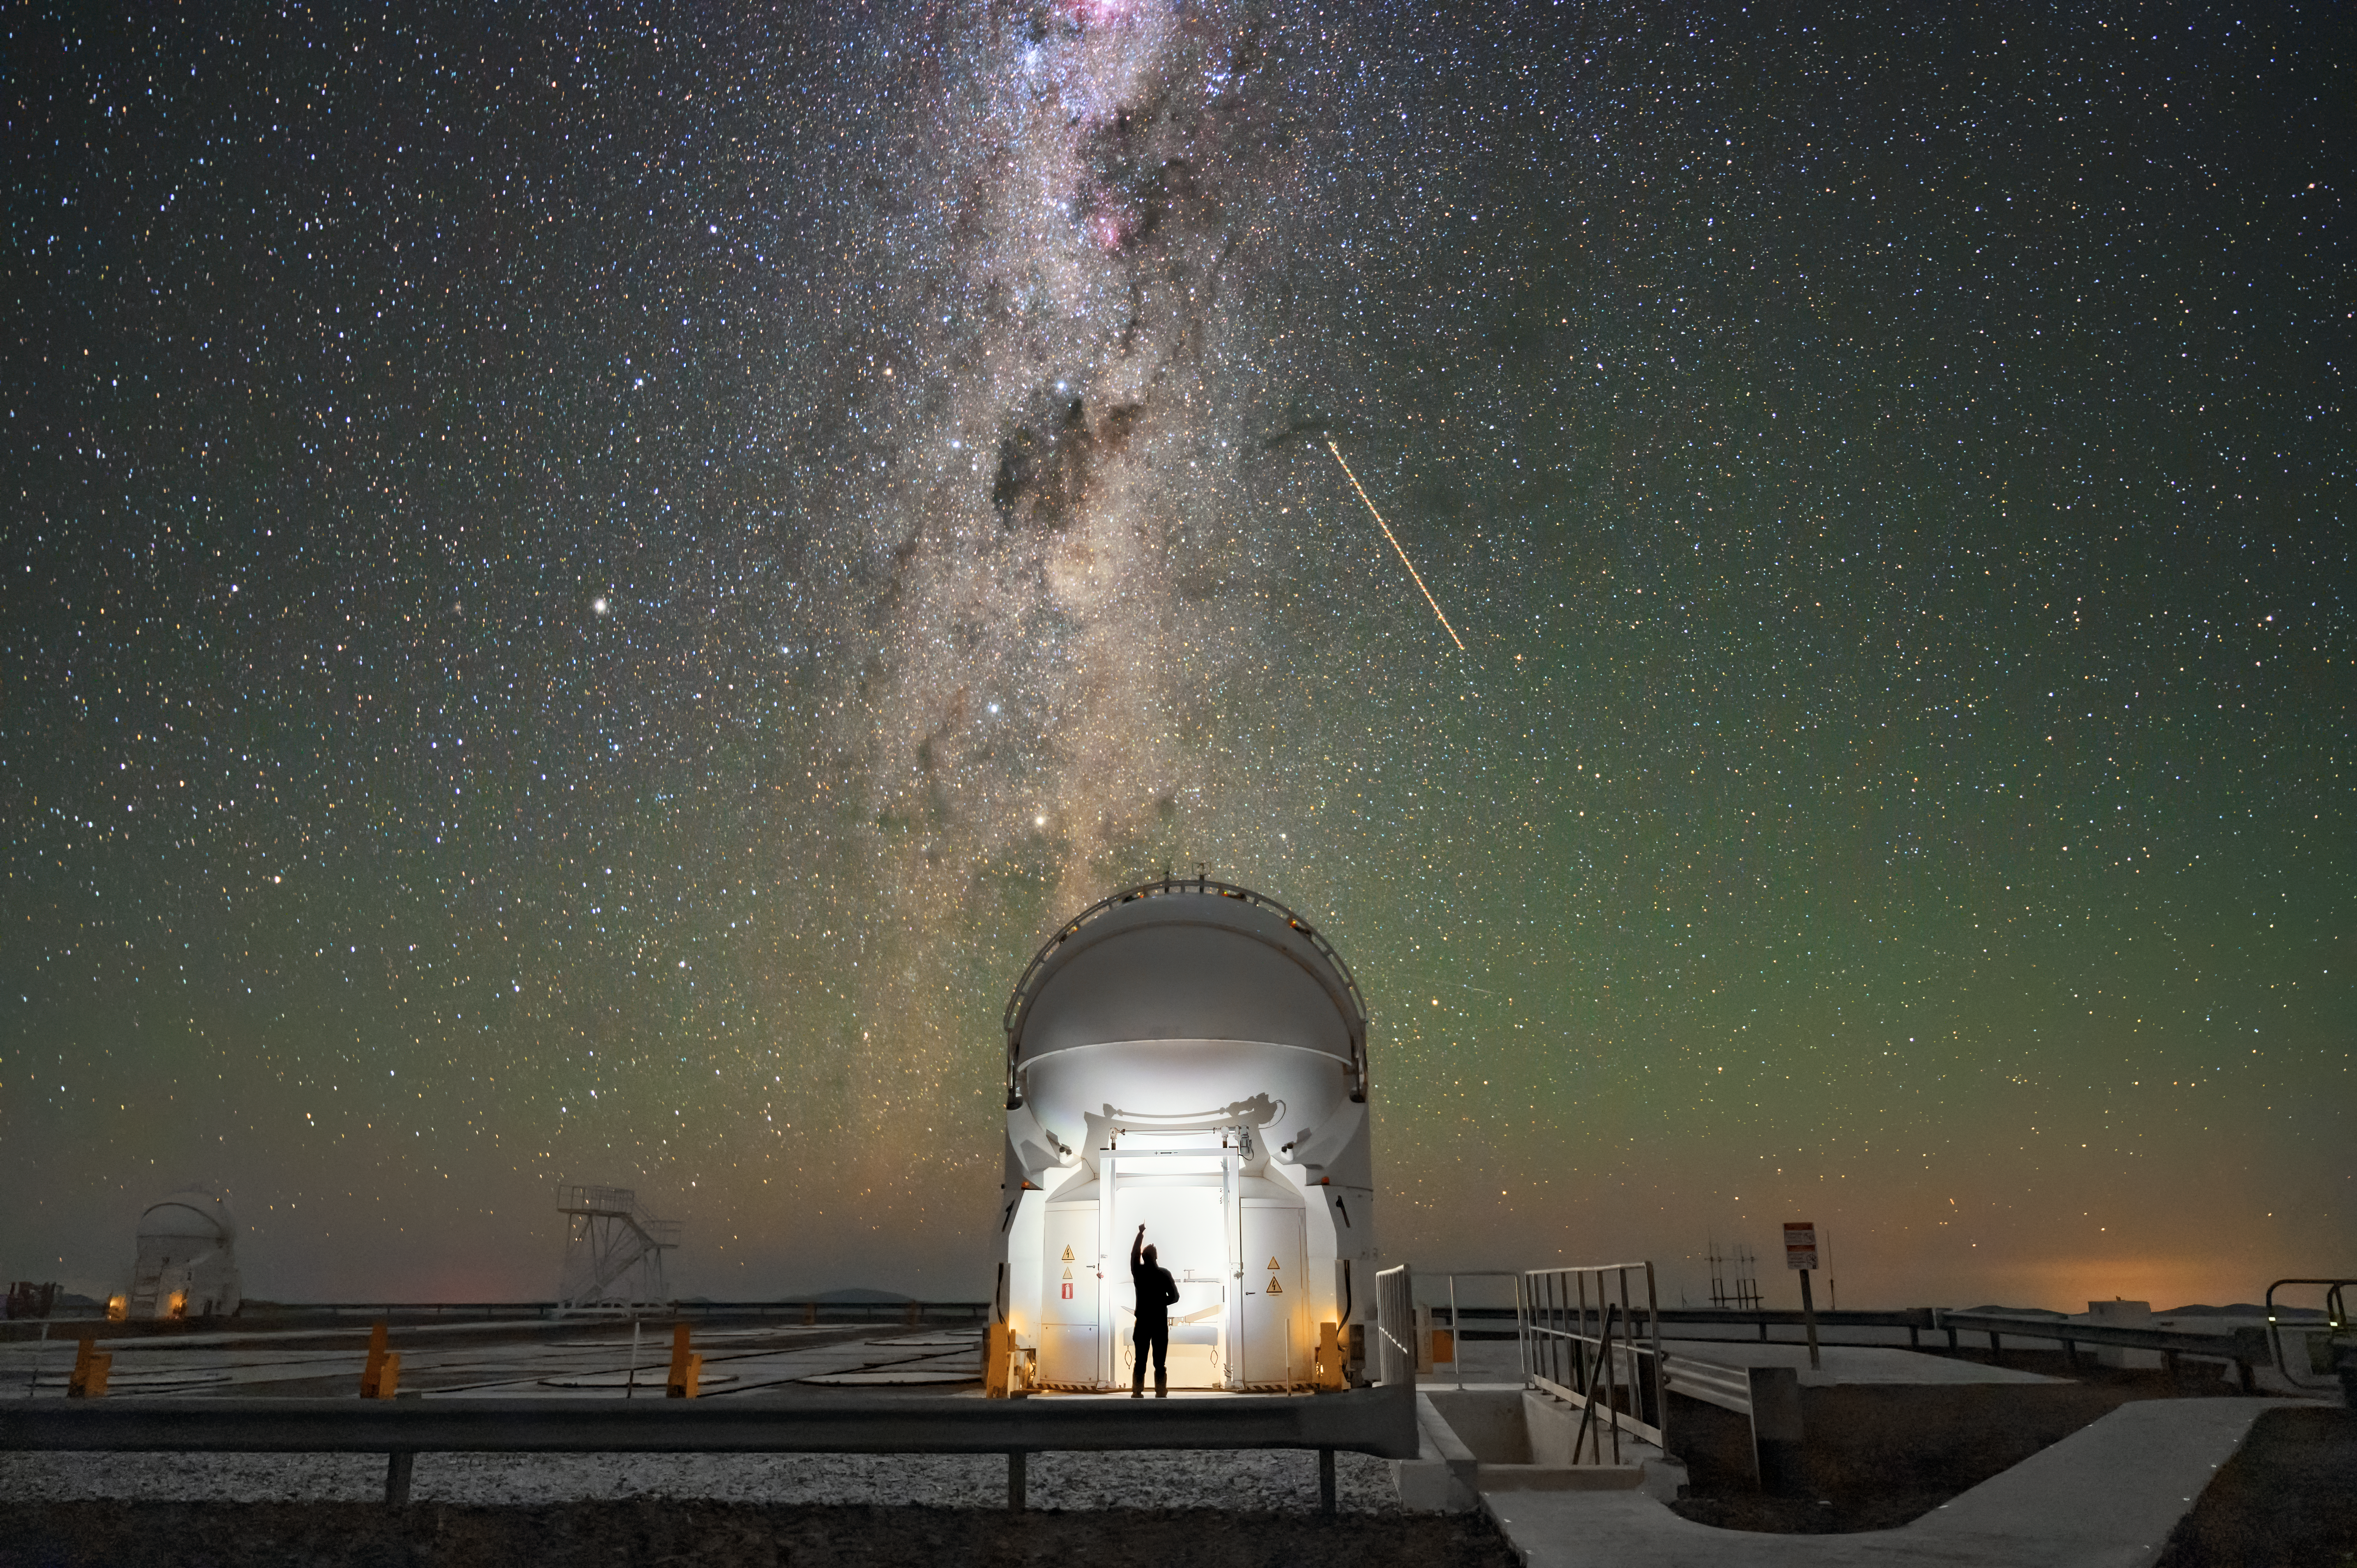

A dusty welcome

A person’s welcoming silhouette is outlined against one of the Auxiliary Telescopes (ATs) at ESO's Paranal Observatory in the Atacama Desert of Chile, as the coalsack nebula waves its majestic hello as a dark smudge in the middle of the night sky.

This is one of ESO’s Very Large Telescope’s four 1.8-metre Auxiliary Telescopes, which also includes four giant 8.2-metre cousins, the Unit Telescopes (UTs). Depending on the needs of each observing project, the ATs can be repositioned in up to 30 different observing locations along a system of tracks and act together as part of the VLT Interferometer. The interferometer combines the light the ATs or the UTs capture from celestial objects with a technique known as interferometry, allowing researchers to observe the cosmos in incredible detail.

The Coalsack Nebula is the most prominent dark nebula in the sky. In the Southern hemisphere, these dark clouds are more prominent than in the Northern Sky. Many cultures identify patterns in these dark nebulae, including the Mapuche people in Chile, who named the Coalsack Nebula pozoko, or “water well”.

As the Coalsack nebula is rich in dust, it absorbs and scatters most of the visible starlight behind it. However, these obscured stars can shine through dust when observed at infrared wavelengths, which can pass through dust almost unimpeded.

Credit: Gideon Yoffe/ESO